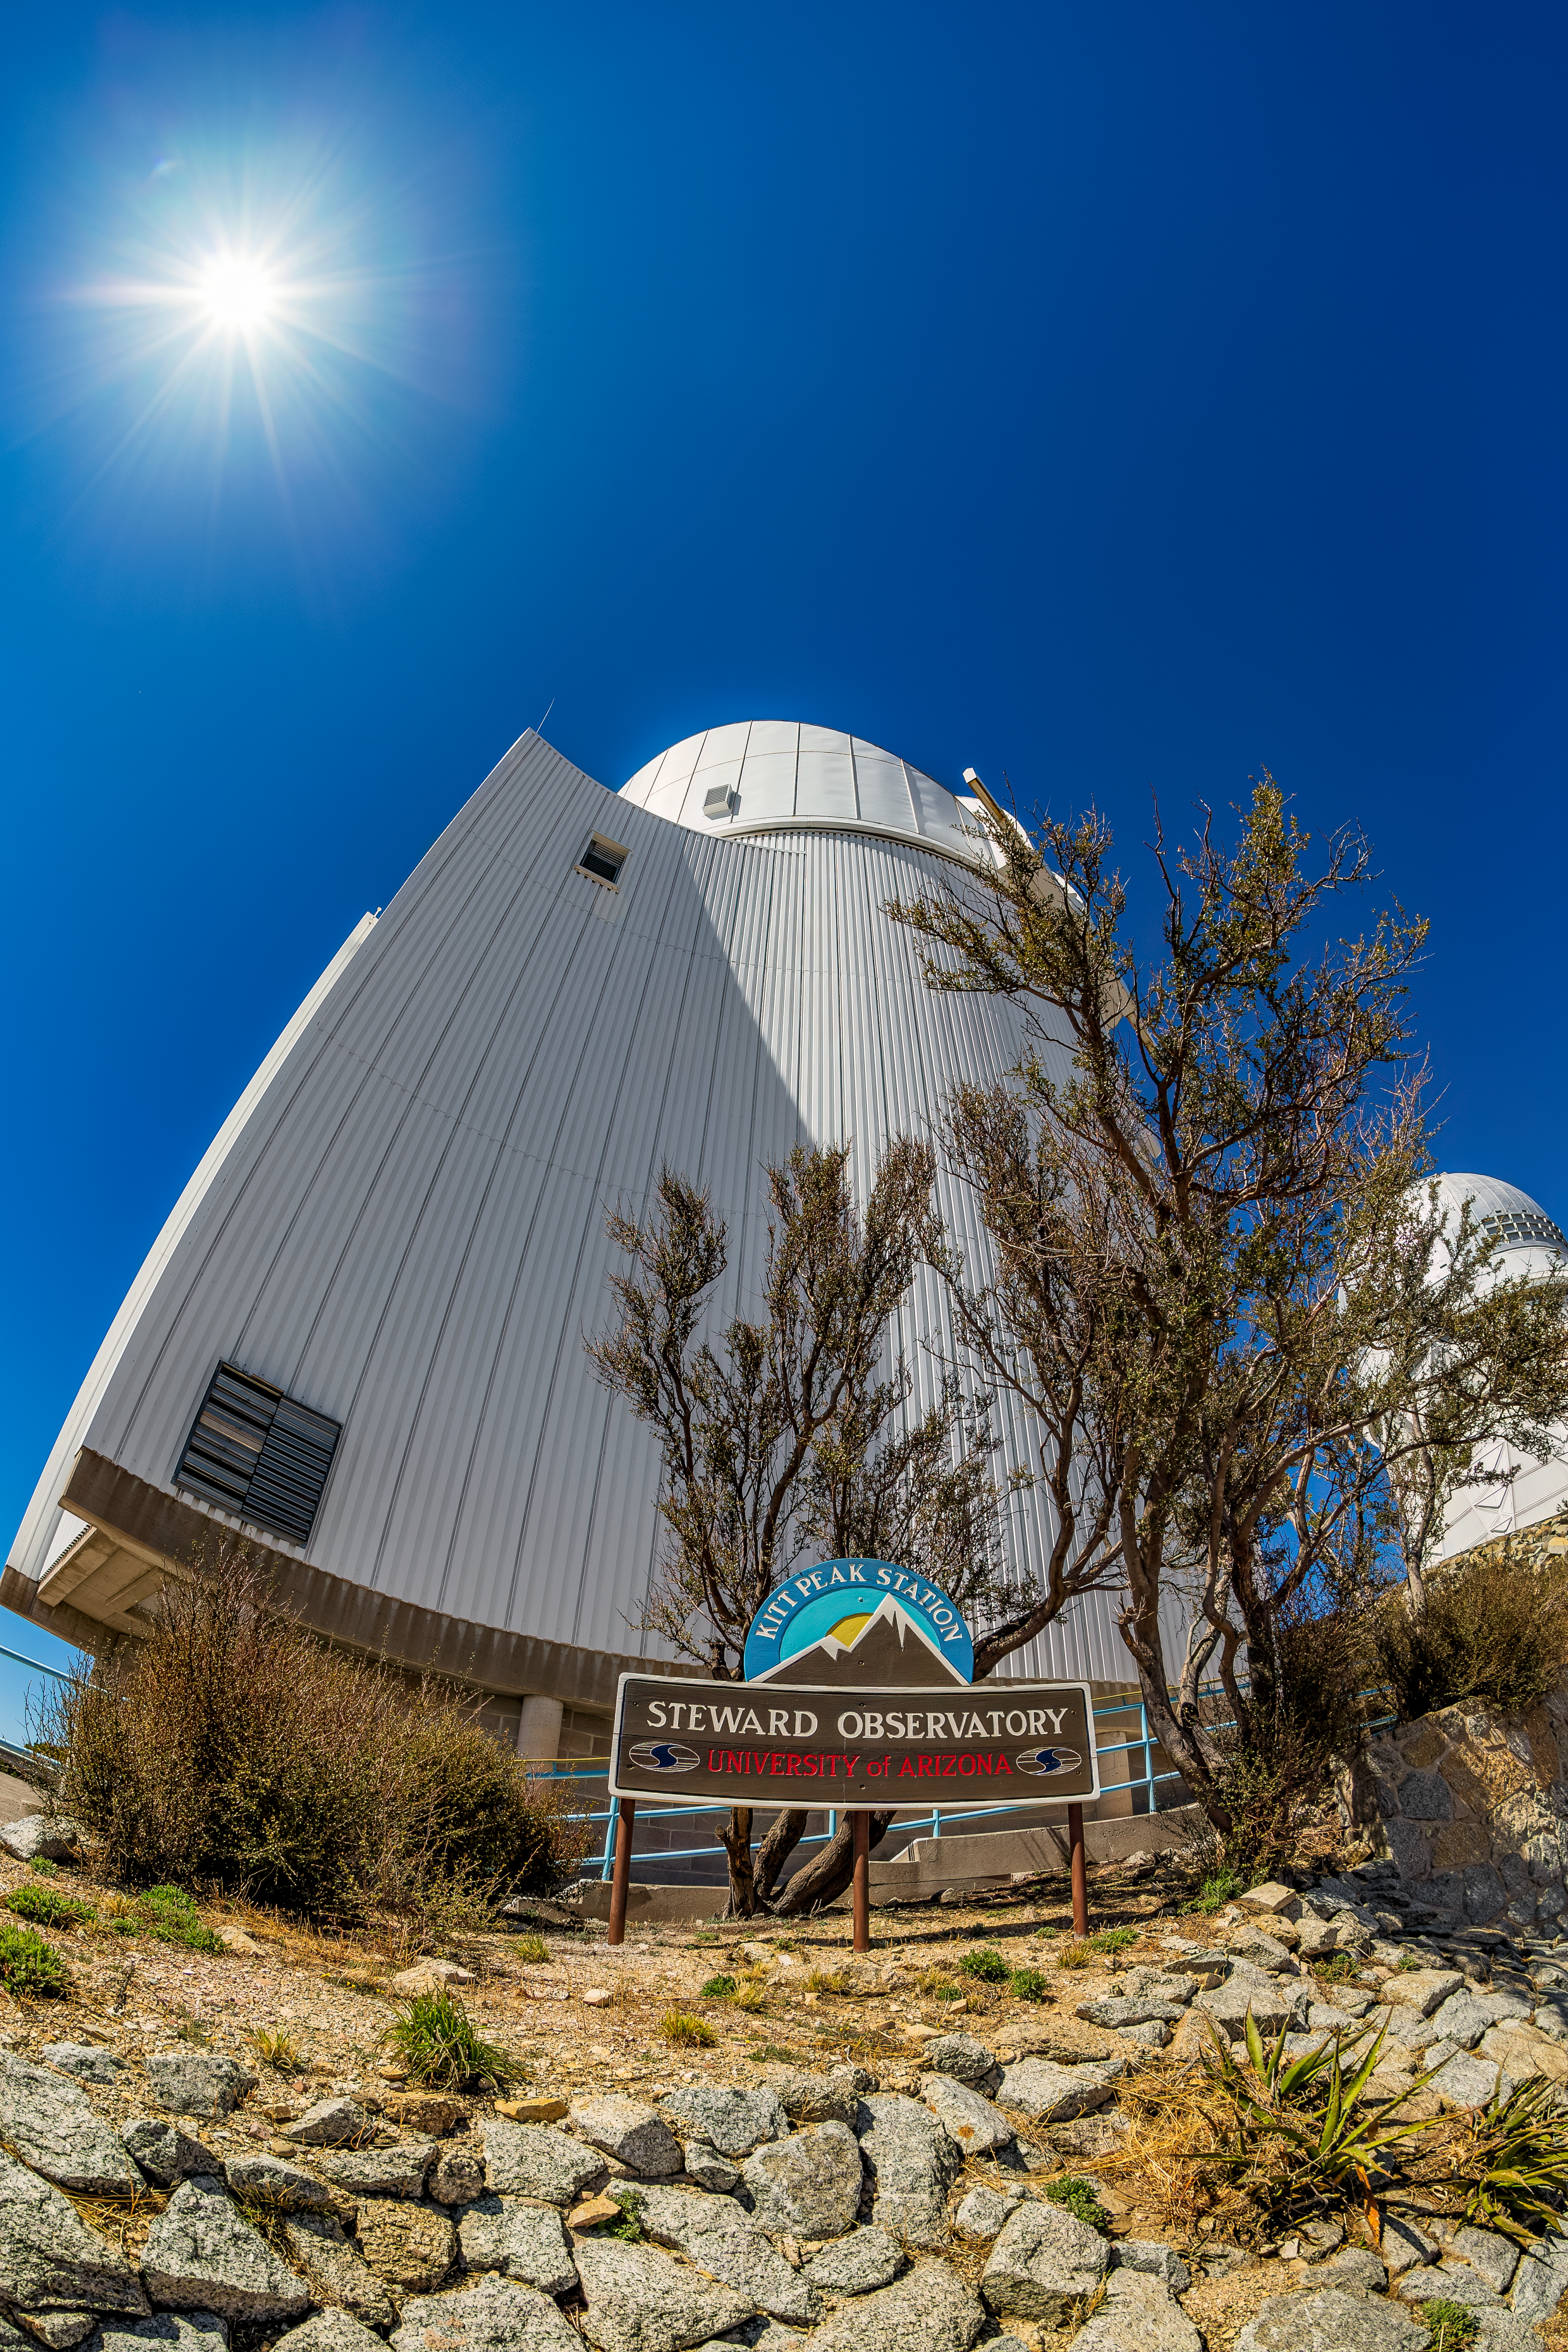

UA Bok 2.3-meter Telescope

The UA Bok 2.3-meter Telescope viewed from below on Kitt Peak National Observatory in Arizona.

Credit: KPNO/NOIRLab/NSF/AURA/T. Matsopoulos